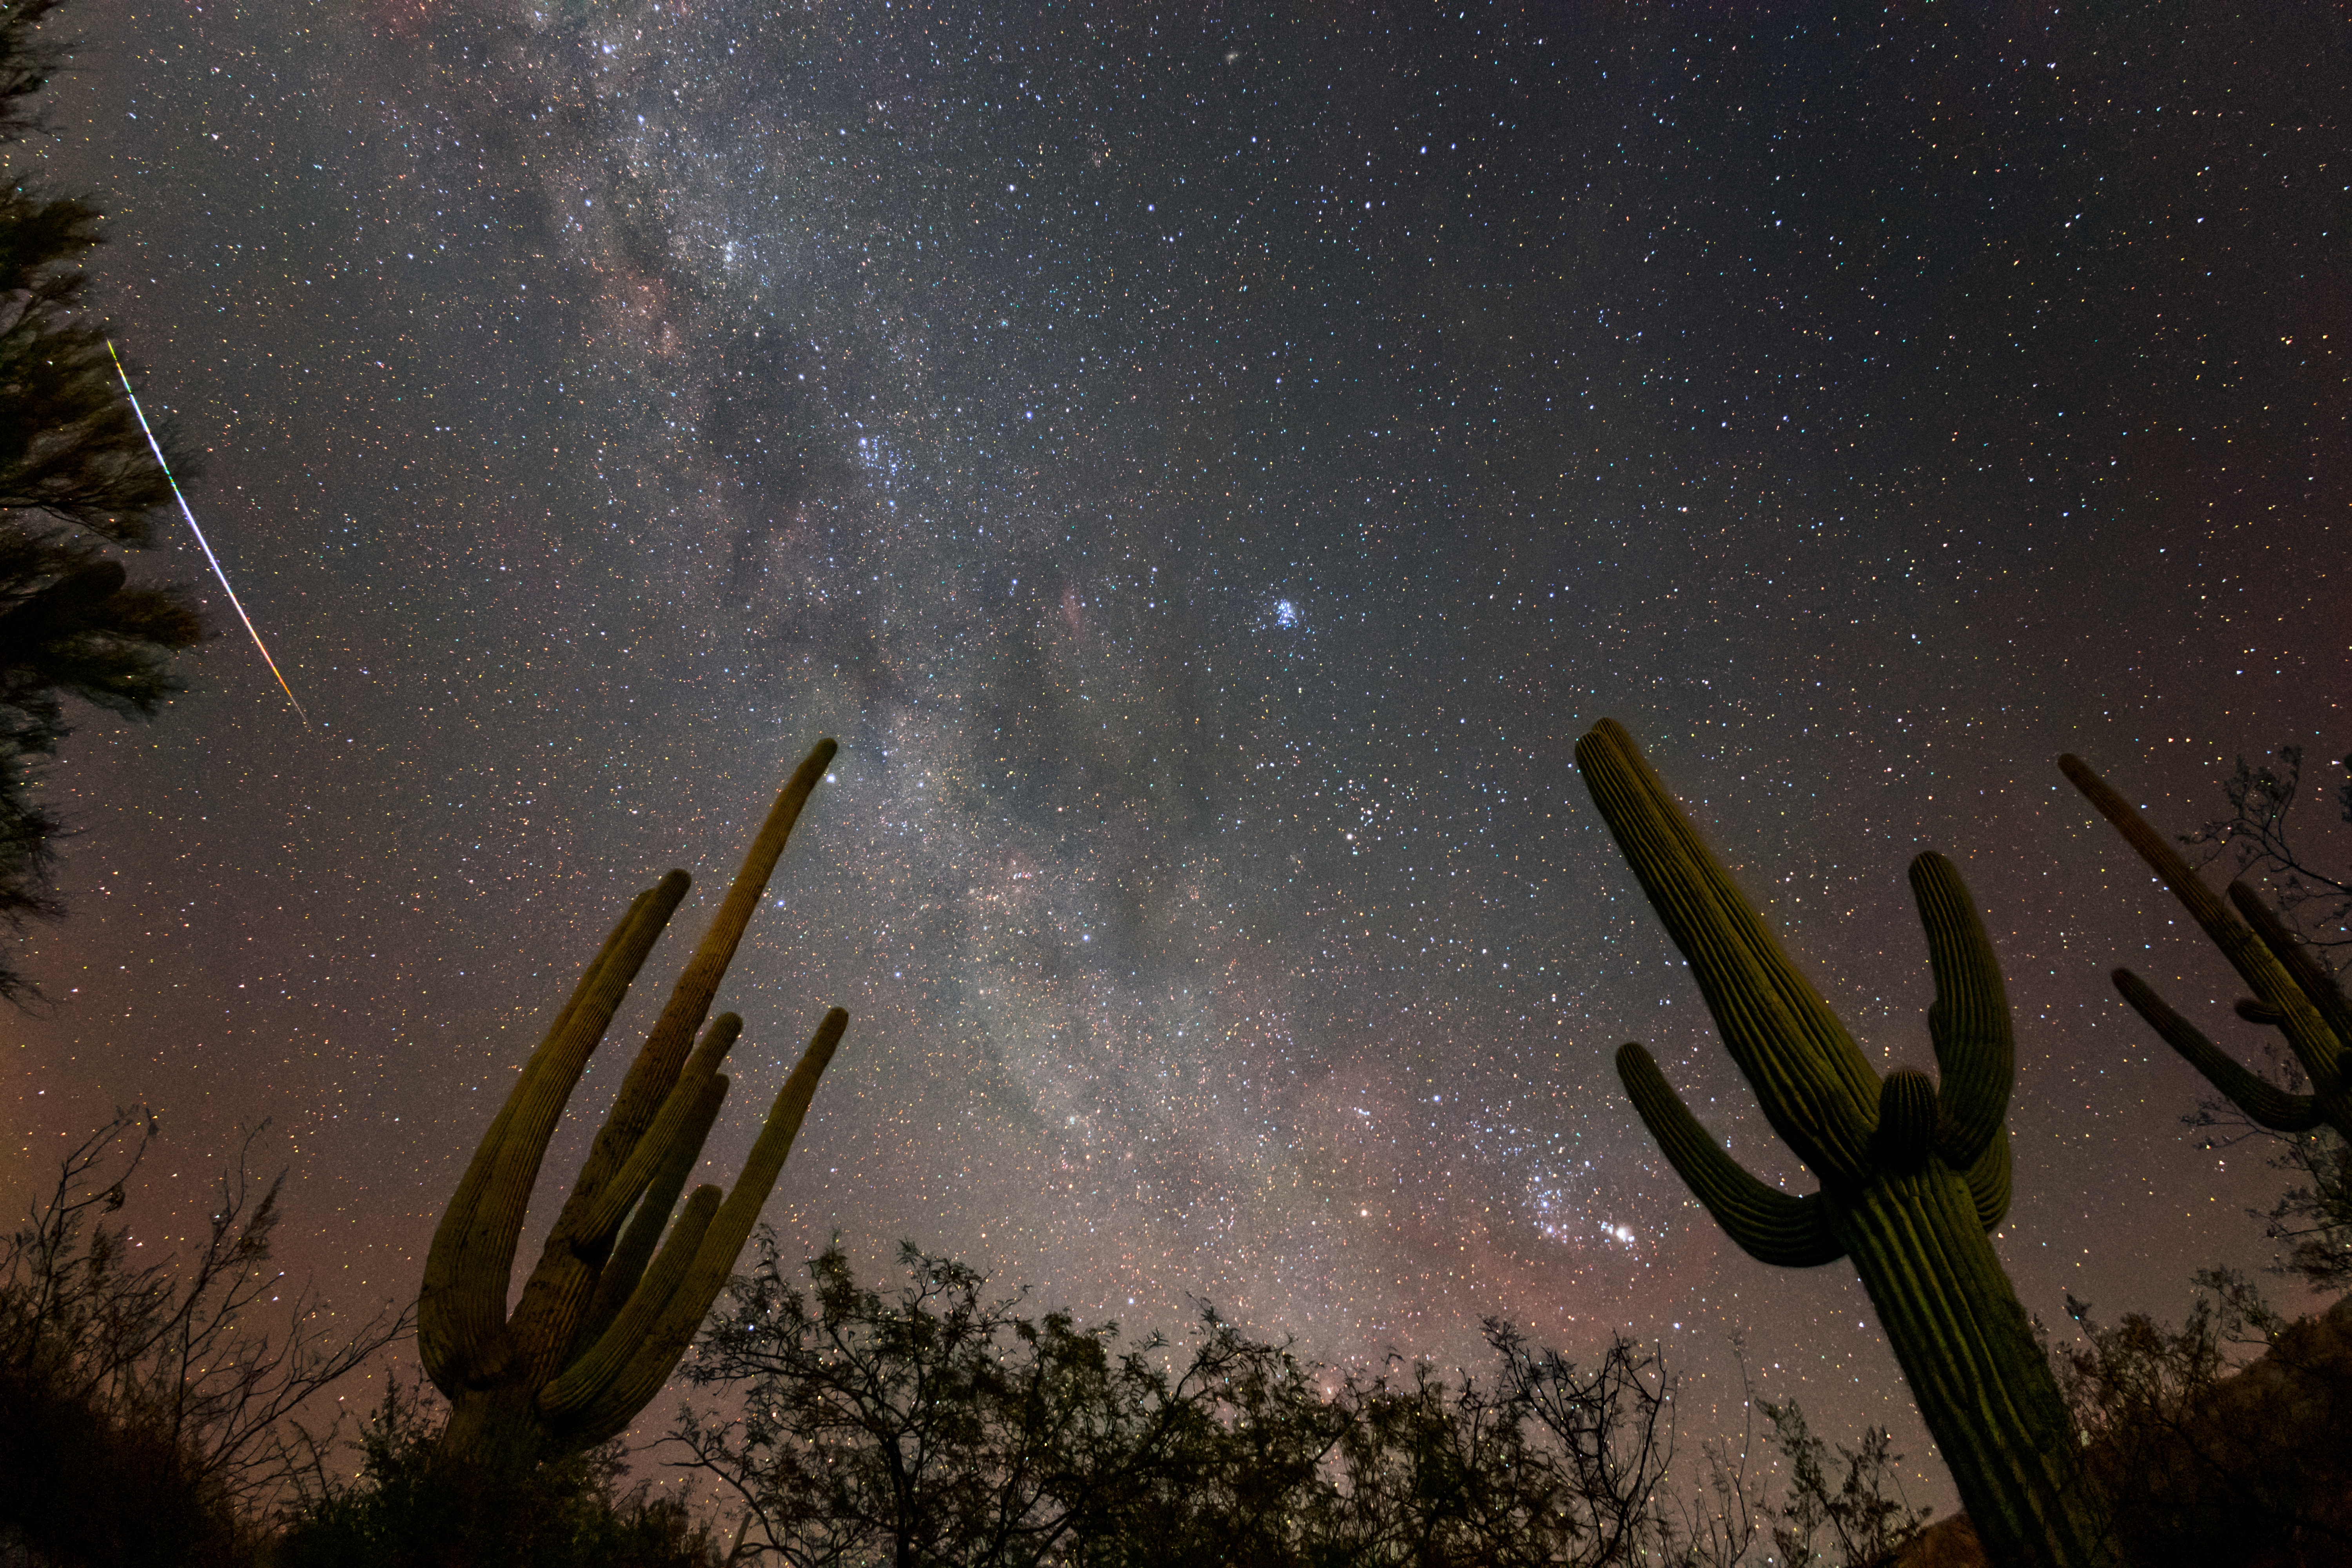

Saguaros and Sky

The Milky Way arcs above two saguaro cactuses in this image captured near Tucson, Arizona.

Credit: NOIRLab/NSF/AURA